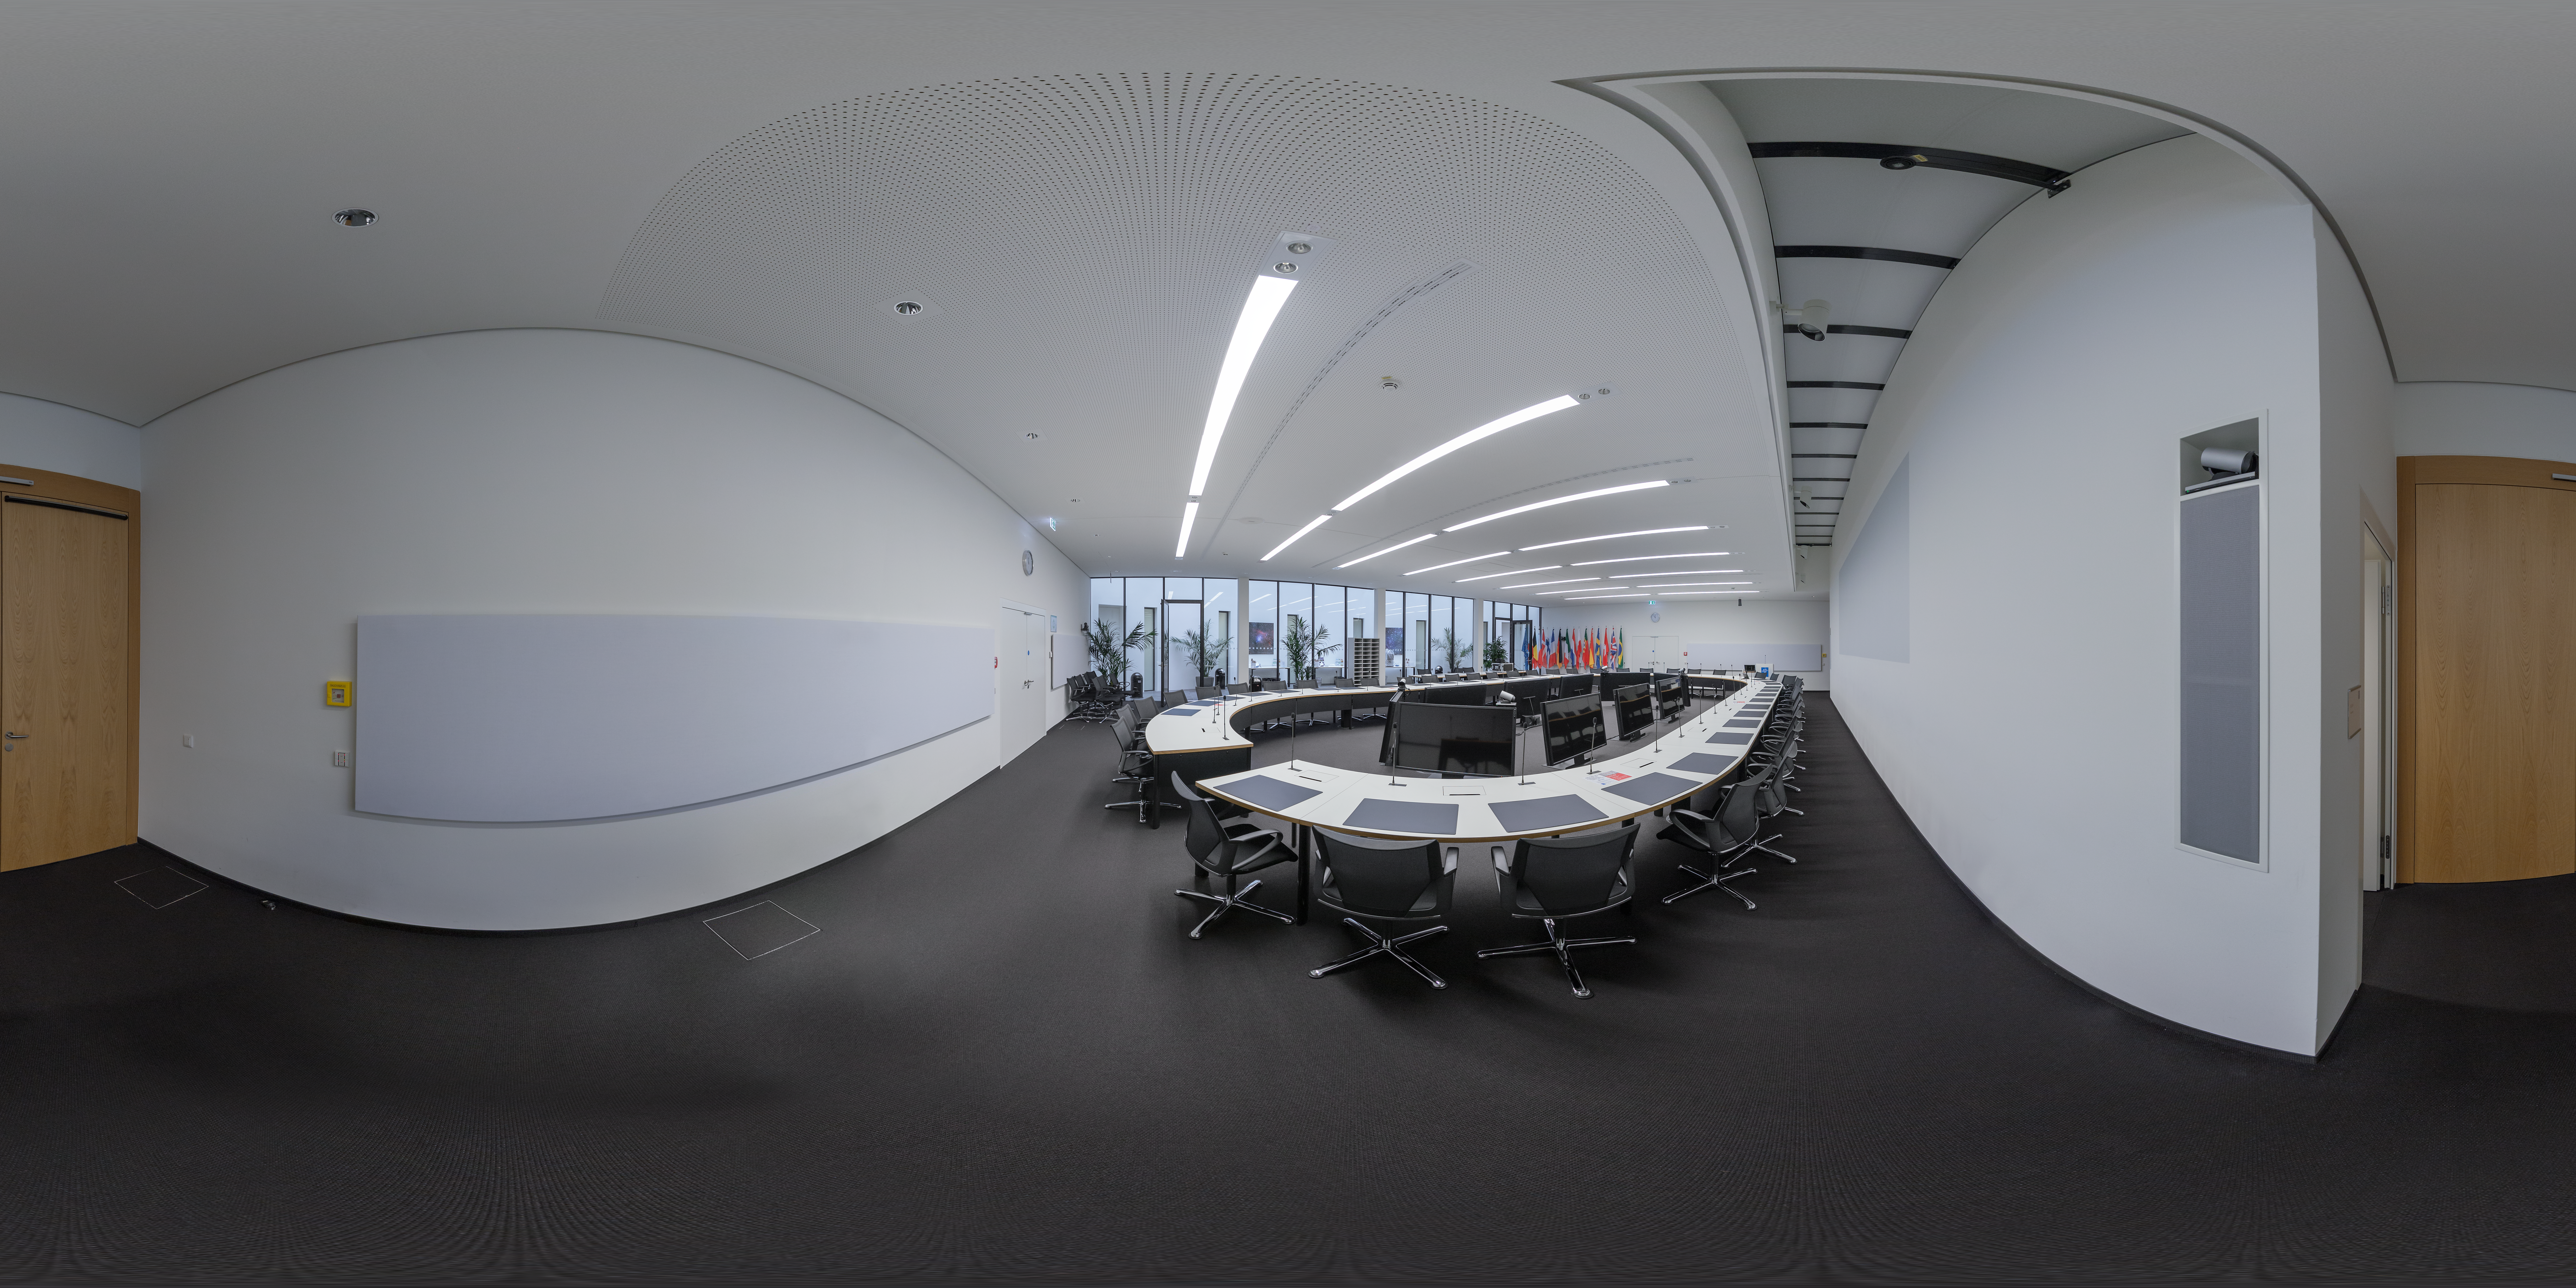

The Crux room at ESO HQ

This panorama captures the Crux conference room at ESO Headquarters in Garching, Germany. Crux is part of the new extension which was inaugurated in 2013, designed by architects Auer+Weber.

Credit: ESO/P. Horálek